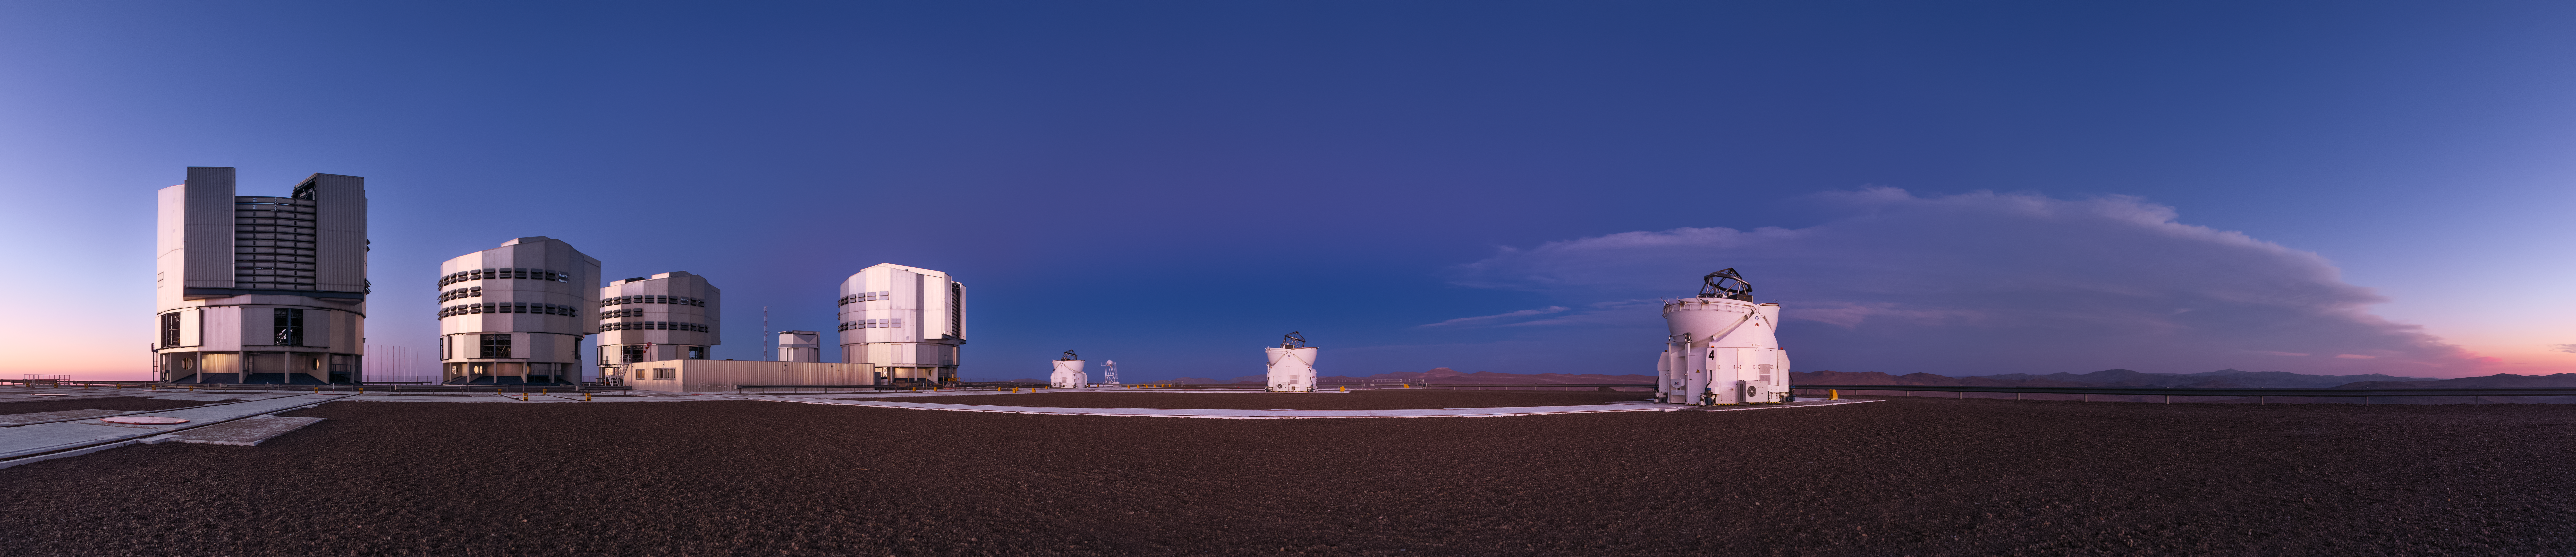

Family Photo

This telescope family photograph was taken just after the sun set over ESO’s Paranal Observatory in Chile. It shows the Very Large Telescope (VLT) array. The faint pinkish glow that appears as a subtle band crossing the centre of the picture is an atmospheric phenomenon known as The Belt of Venus. This phenomenon has nothing to do with our neighbouring planet Venus, but refers to its resemblance to the girdle or belt worn by its eponymous Roman goddess.

Credit: ESO/P. Horálek